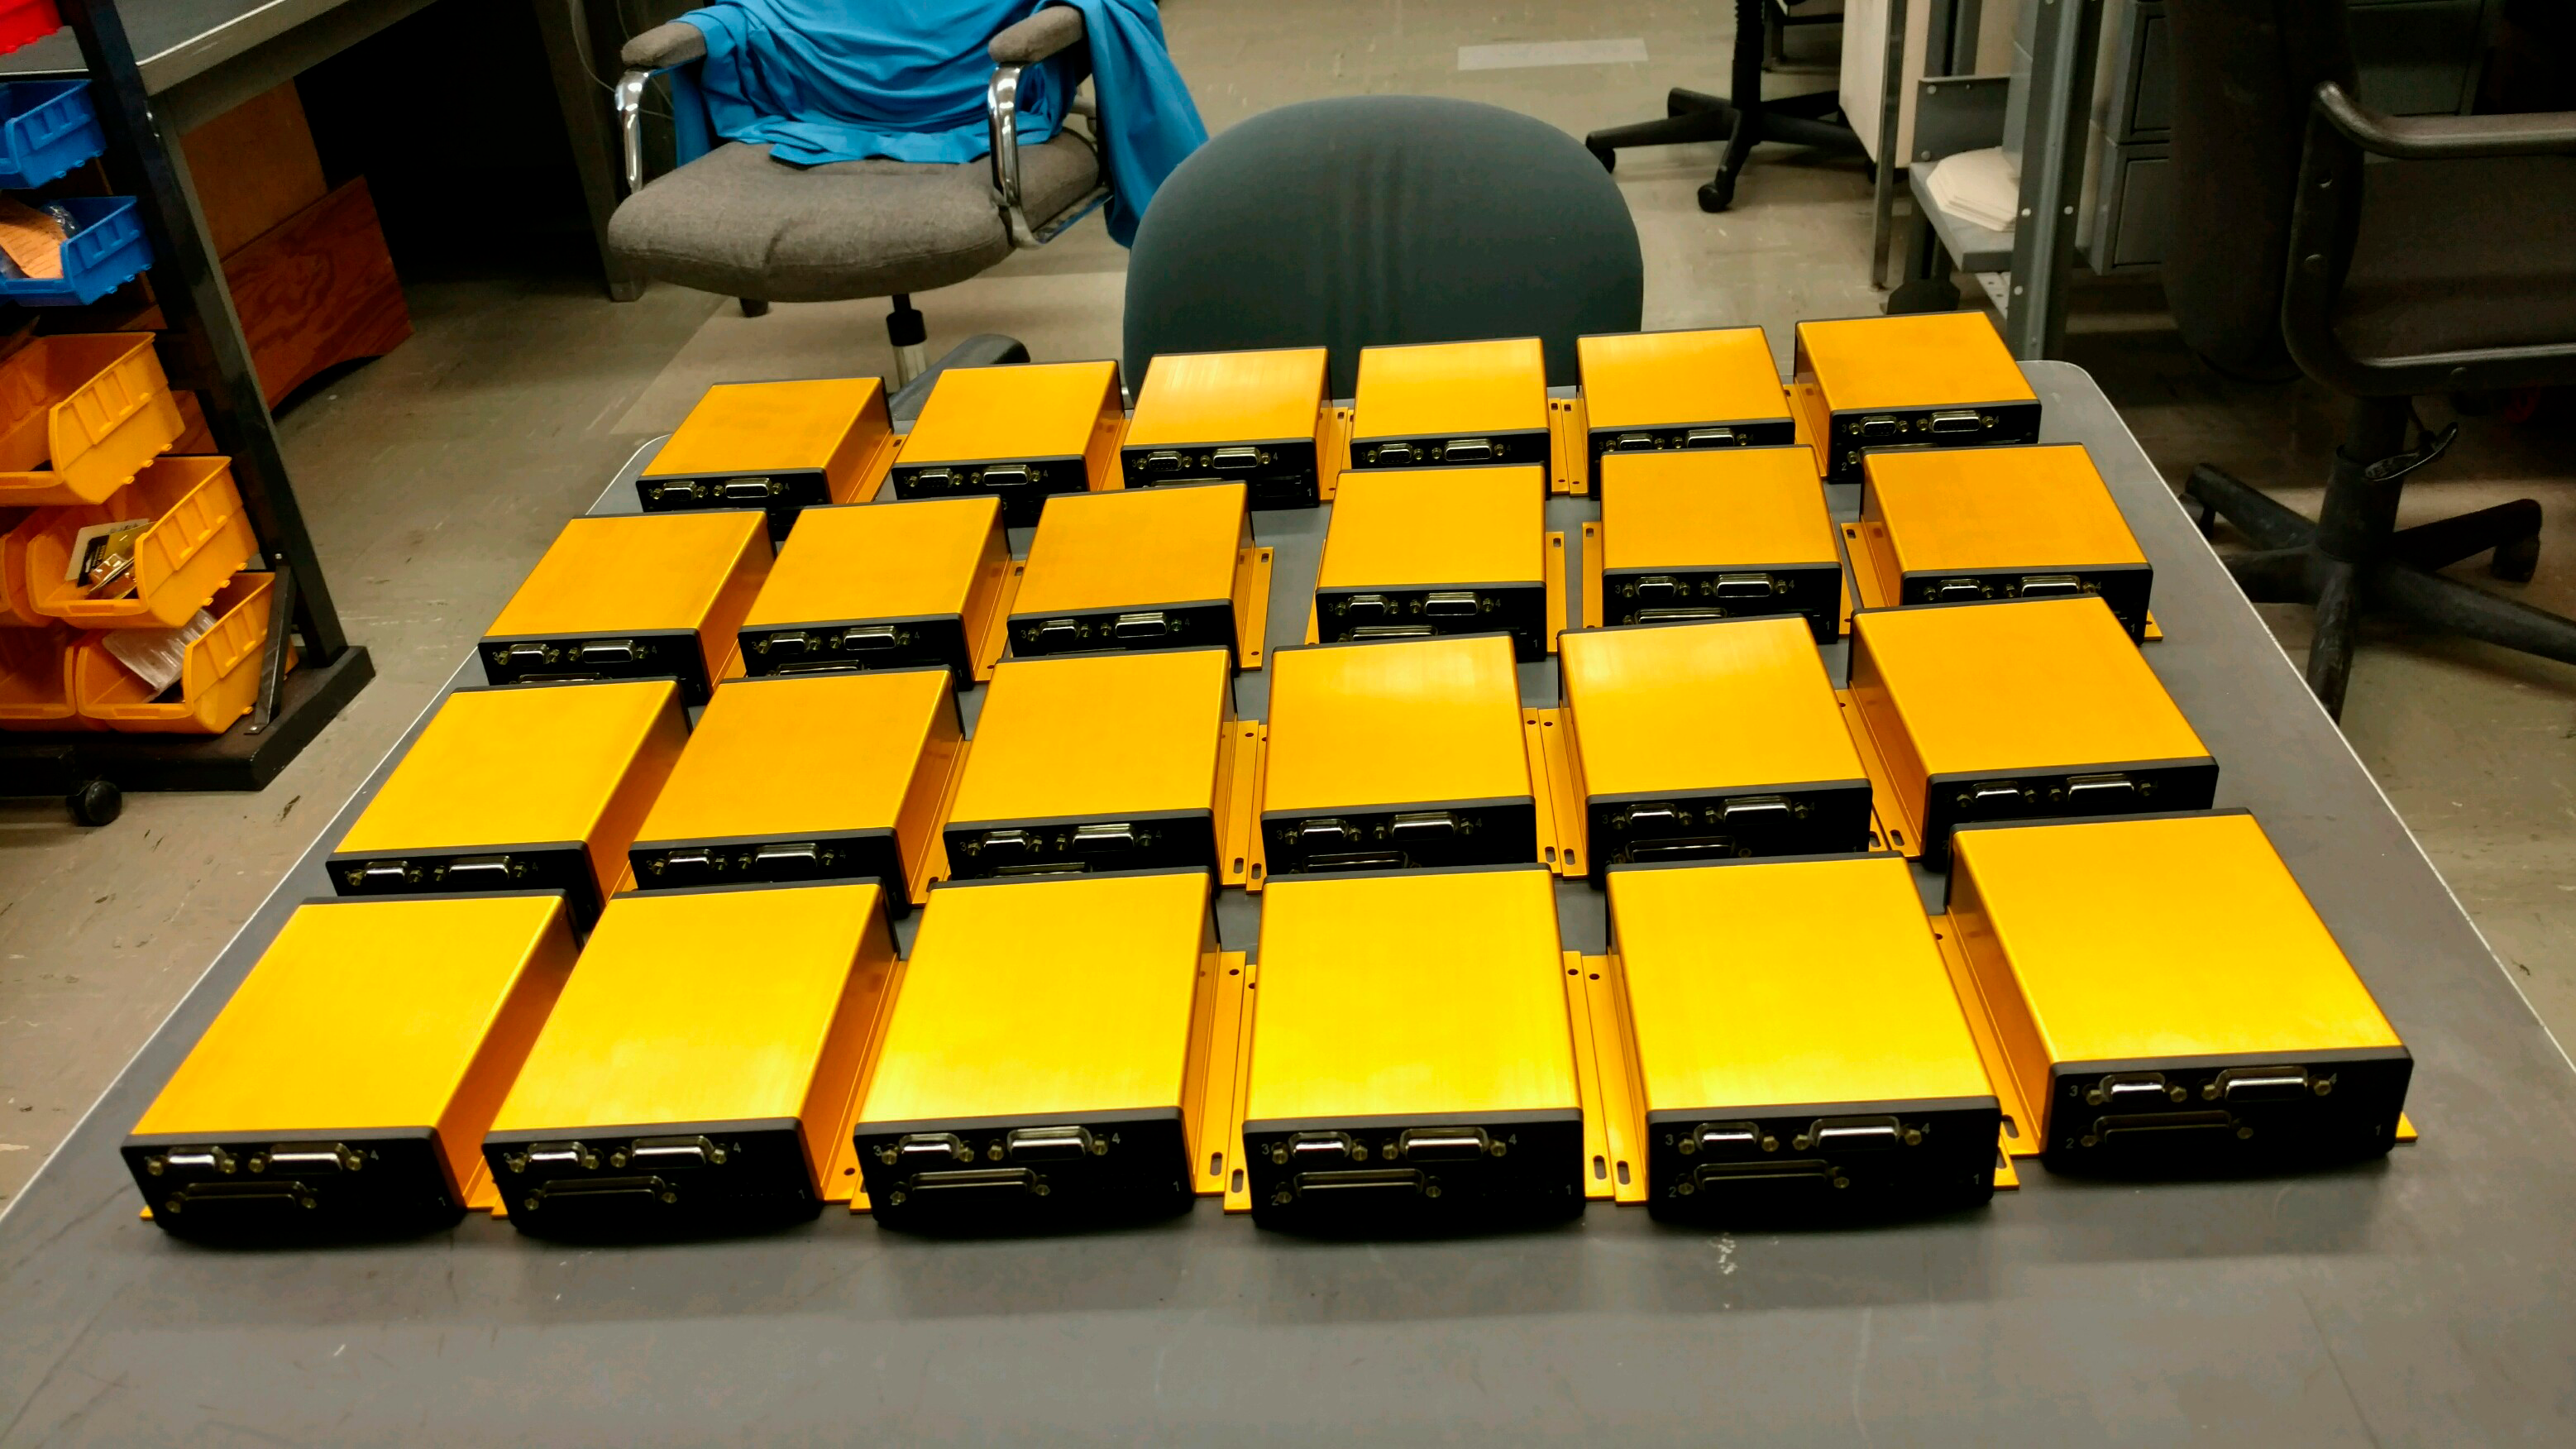

Gold Inter Loop Controllers

24 Gold Inter Loop Controllers, configured for controlling the LSST M2 axial actuators

Credit: Rubin Observatory/NSF/AURA